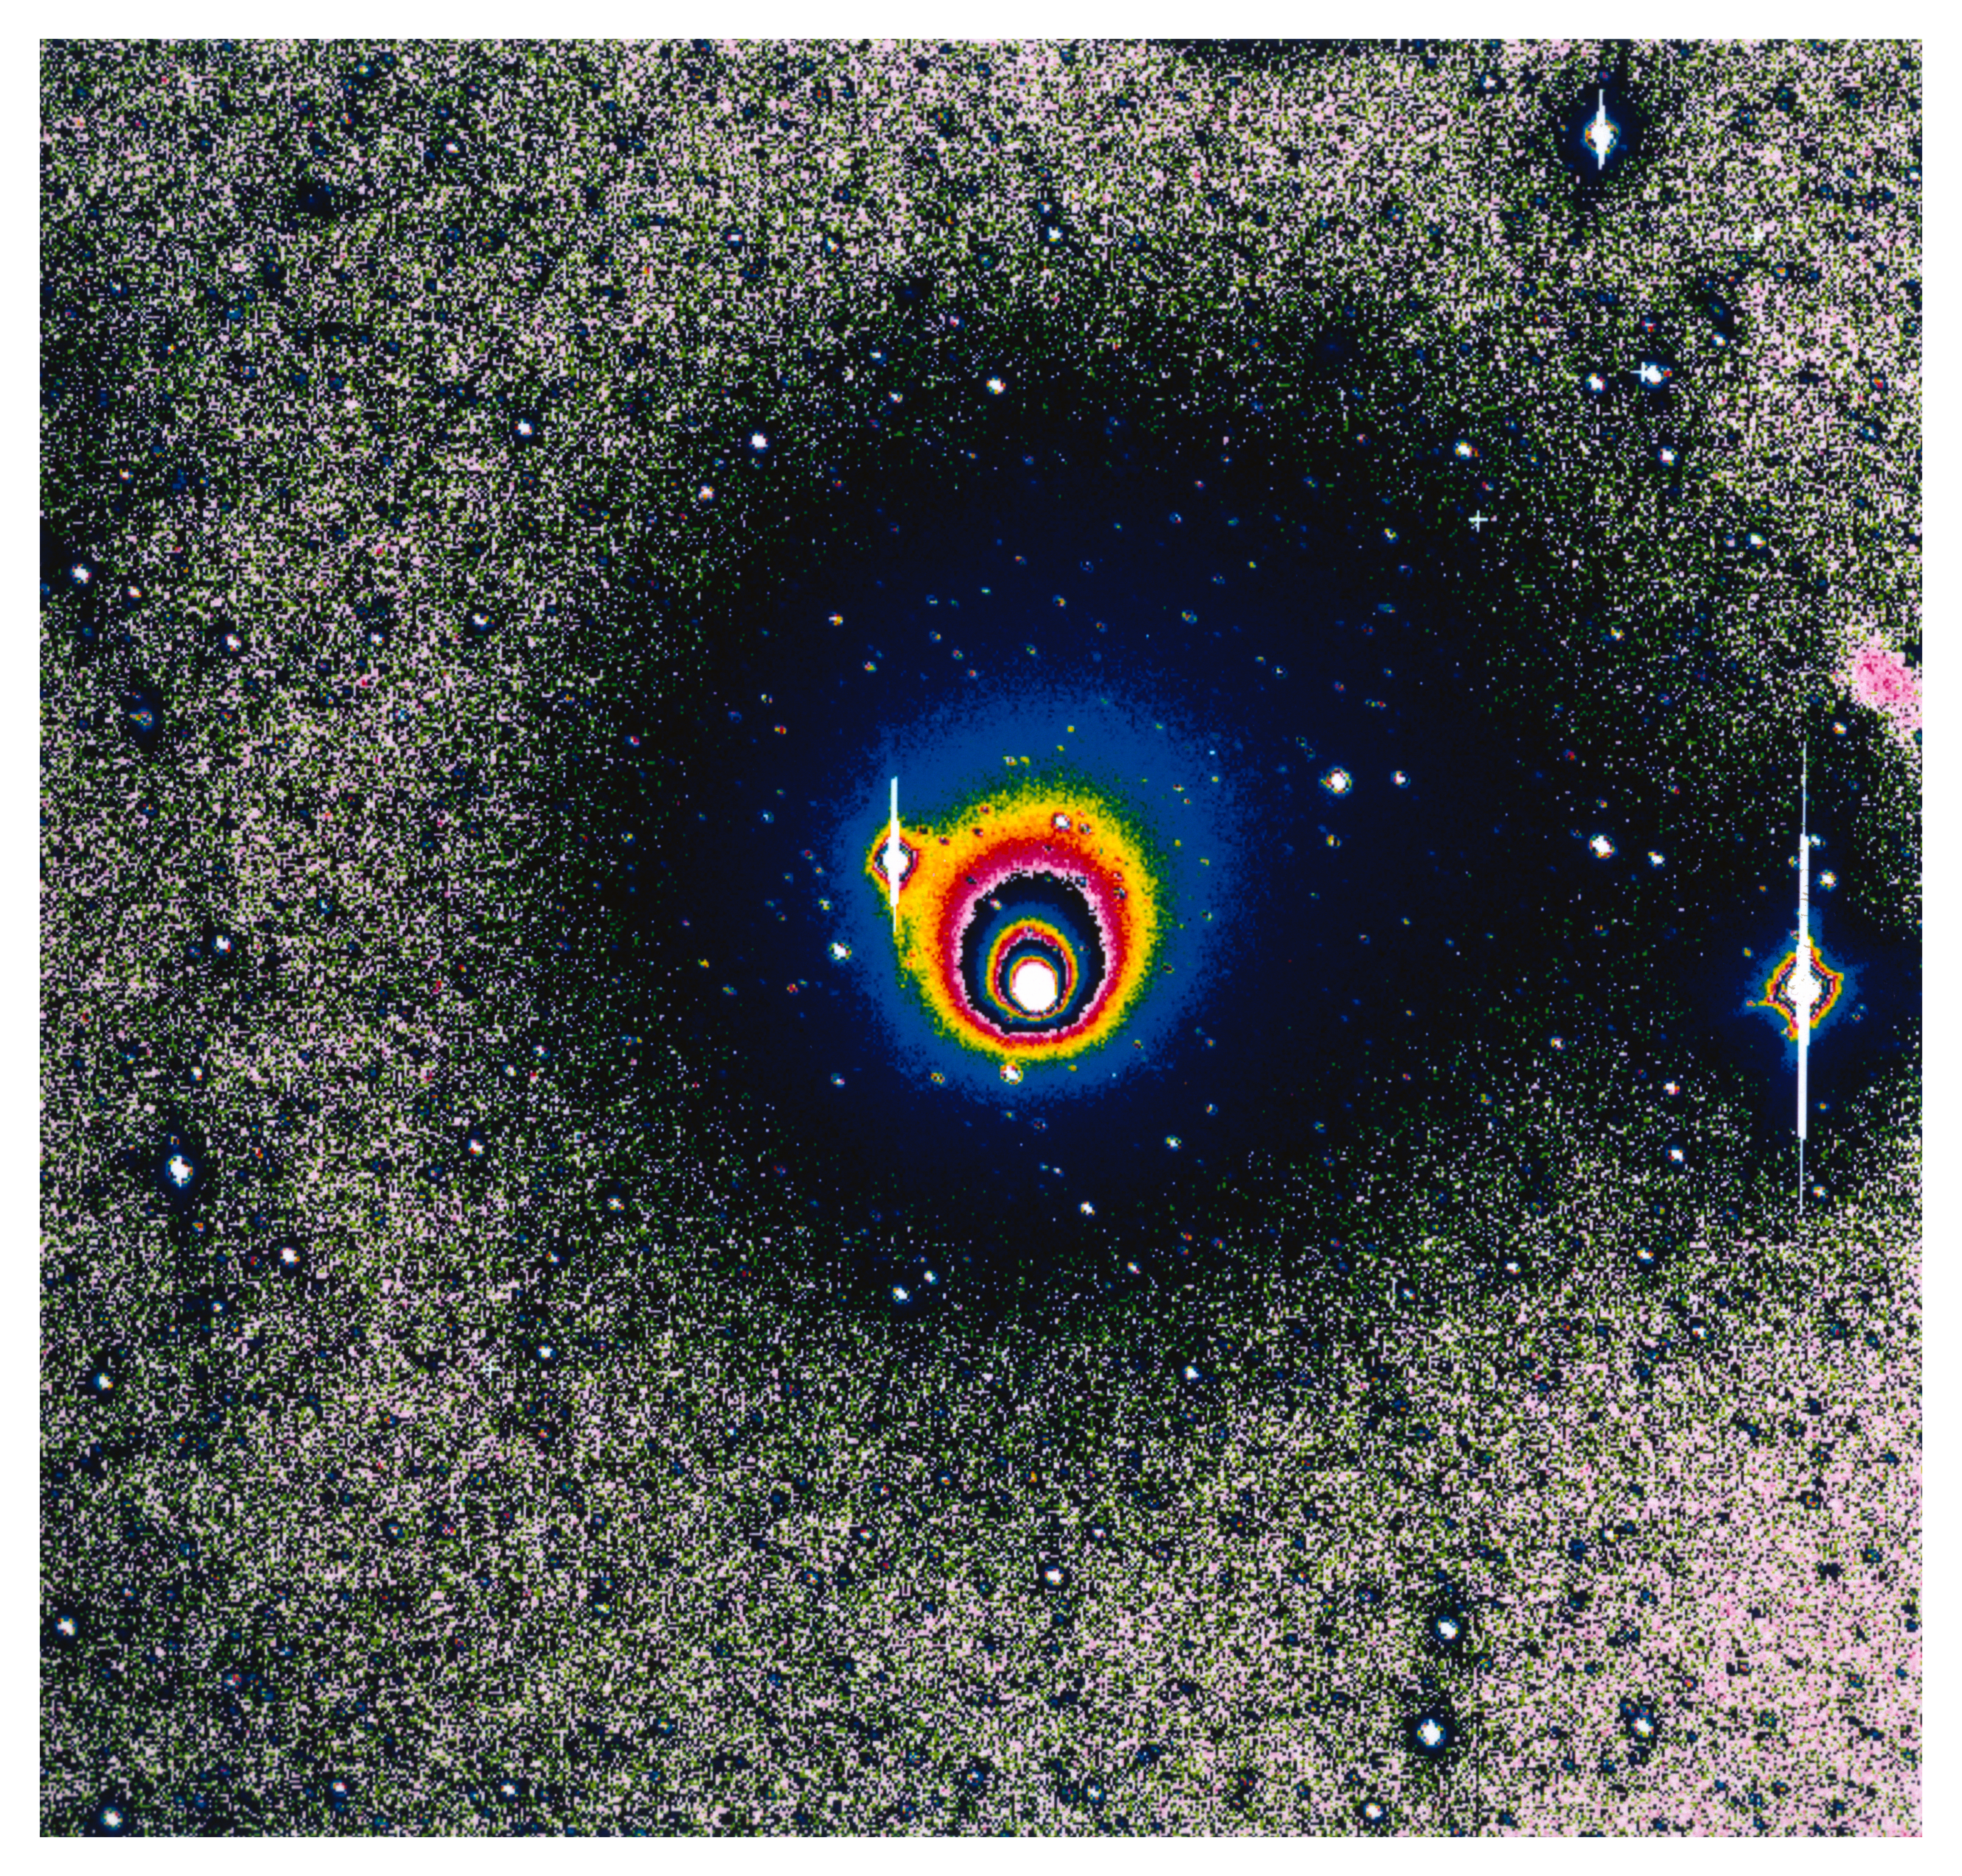

First NTT image of comet Hale-Bopp after solar conjunction

This false-colour image of Comet Hale-Bopp is the first to be obtained with a major astronomical telescope after the recent conjunction with the Sun. At the time of this observation, the comet was located in the southern constellation of Sagittarius, and only 32 degrees from the Sun. This rather difficult observation was performed with the ESO 3.5-metre New Technology Telescope (NTT) in the morning of 9 February 1996 by Griet van de Steene (astronomer), Hernan Nunez (telescope operator) and Gabriel Martin (instrument operator) of the NTT team at La Silla. The data were immediately transferred by satellite link to the ESO Headquarters in Garching where the subsequent image processing was done by Hans Ulrich Kaeufl. Since the comet was so close to the Sun, it had to be observed in the comparatively bright morning sky. It was acquired only 10 degrees above the eastern horizon, at an airmass of no less than 5.1. Three exposures of 5 minutes each were made through a red filtre and with a 2000 x 2000 CCD in the EMMI multi-mode instrument. The image shown here is based on one flat-fielded 5-min exposure. The frame covers 9 x 9 arcmin; 1 pixel = 0.27 arcsecond; North is up and East to the left.

Credit: ESO